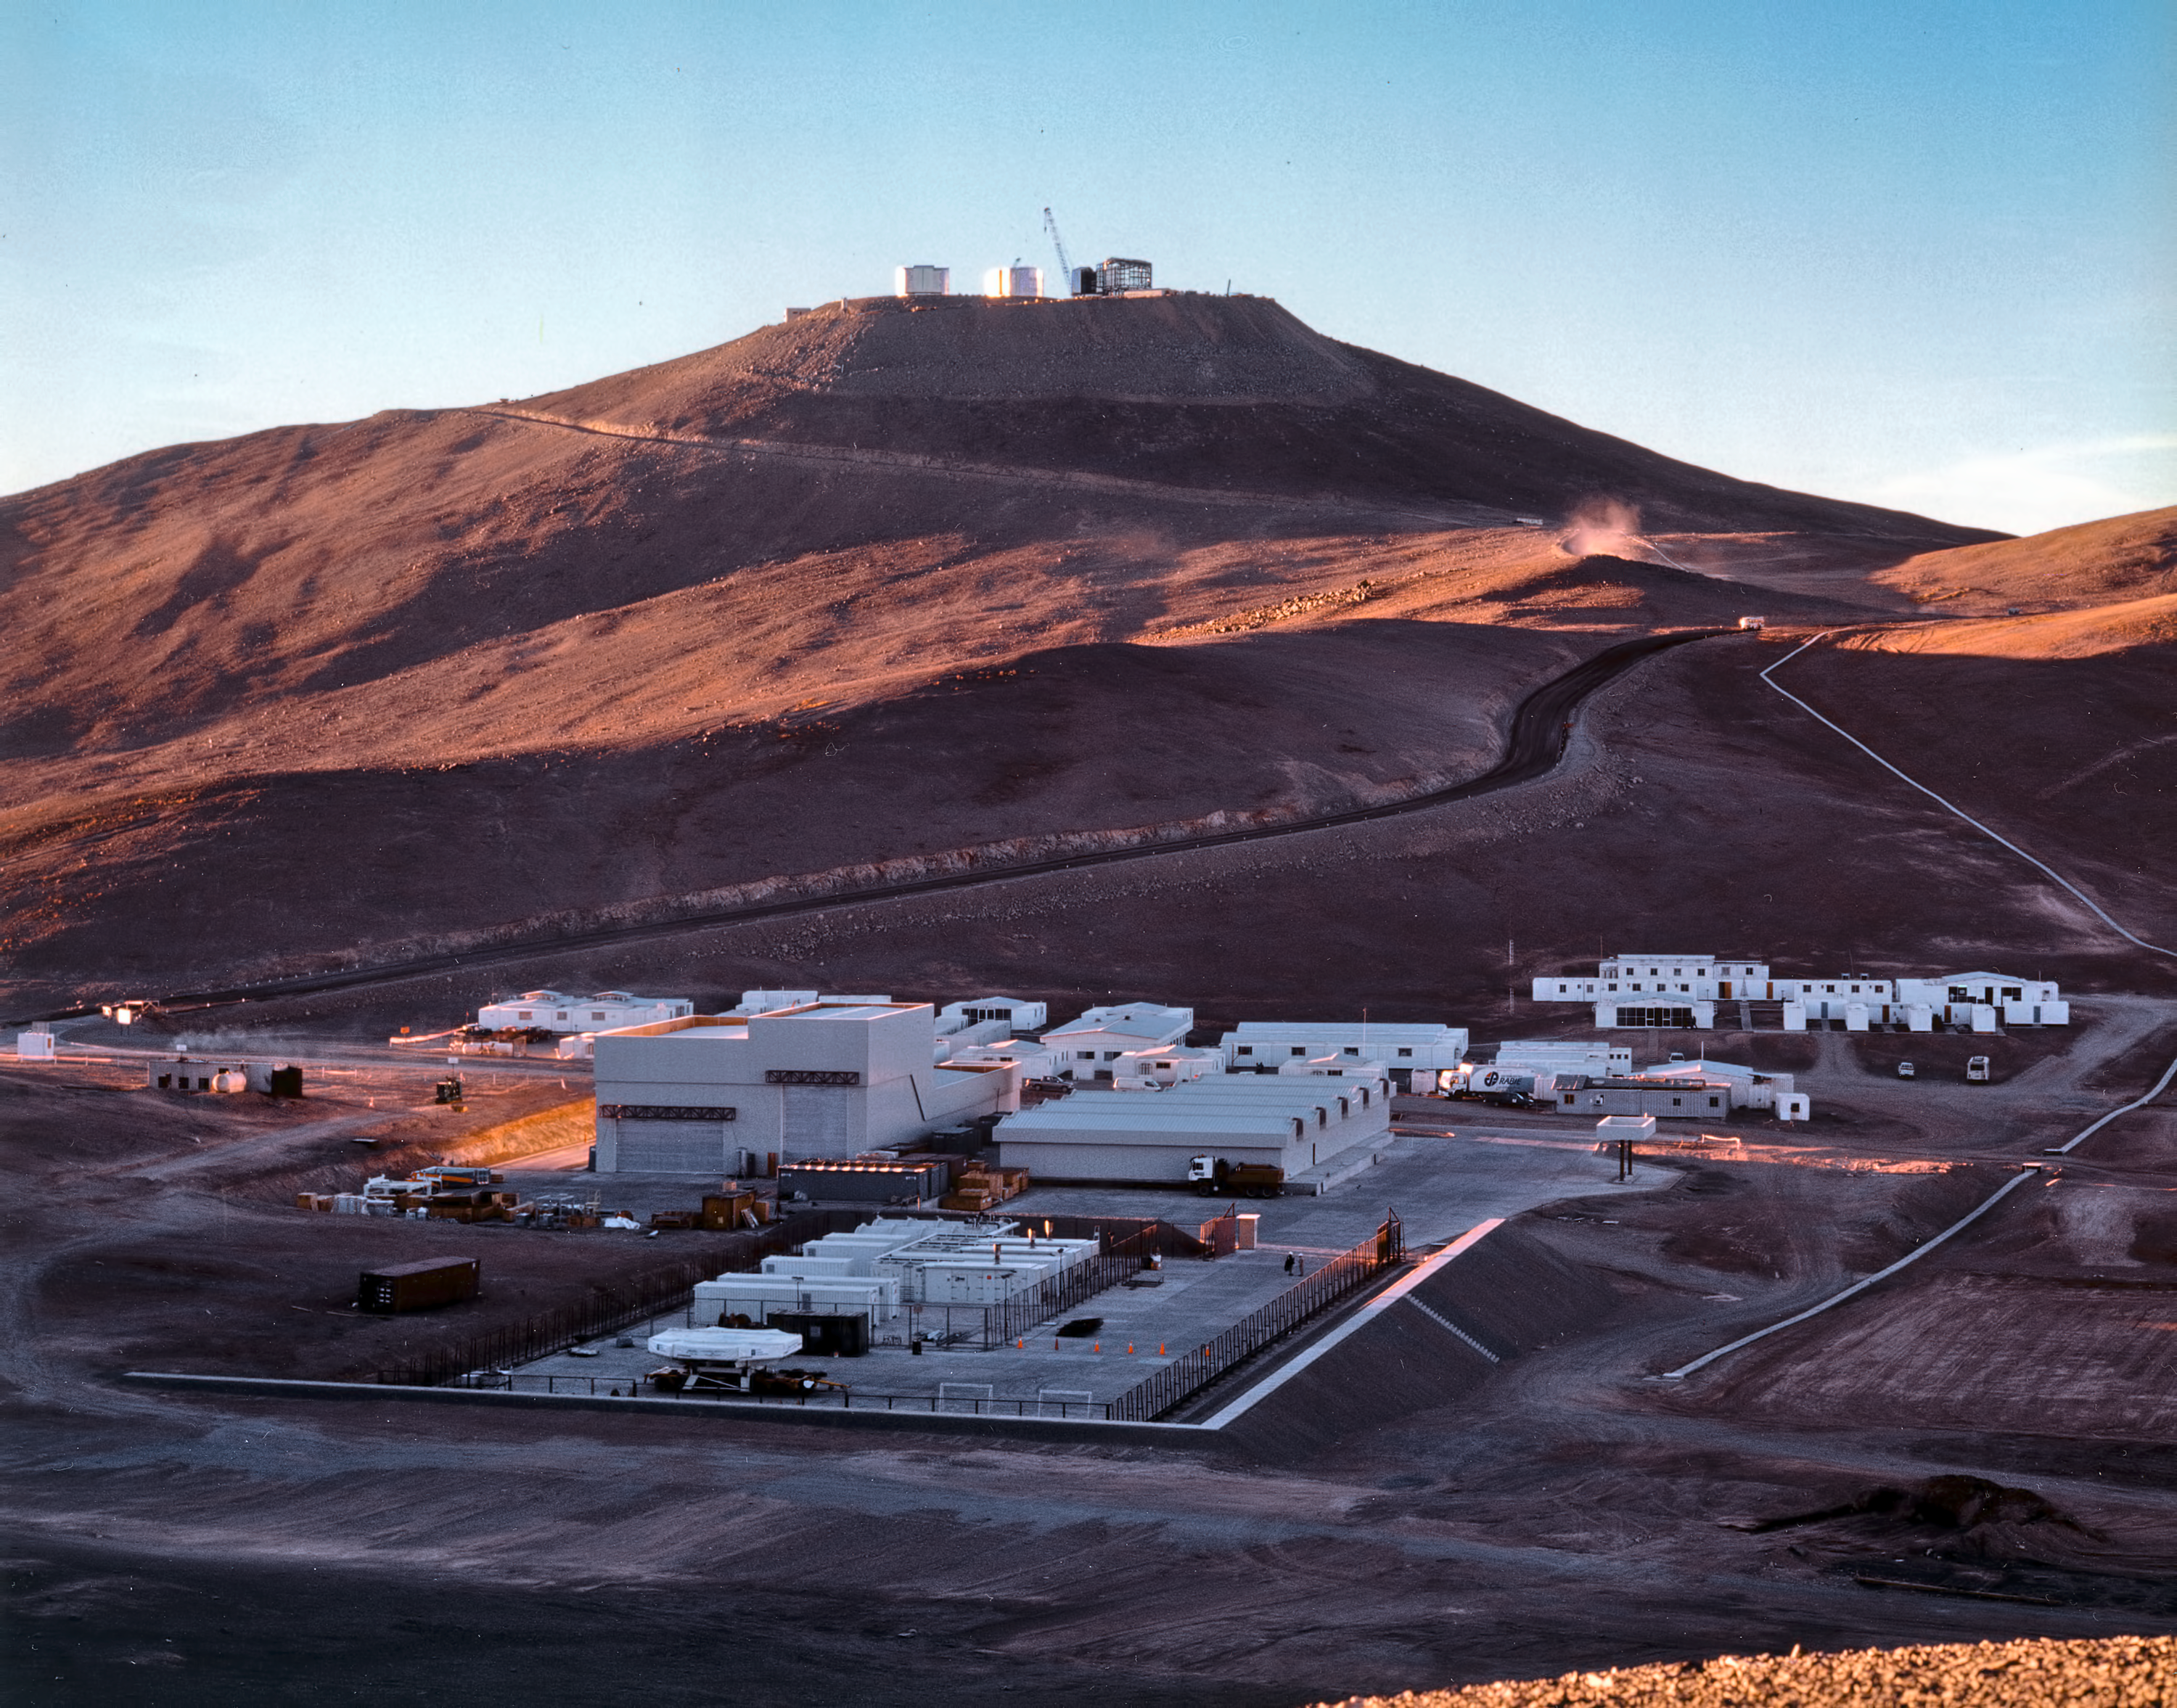

The Paranal Basecamp (1997)

While construction work progressed at the summit of the Paranal mountain, a small town has gradually emerged at the foot of the mountain - the Paranal Base Camp.

The base camp contains important installations for the ESO Paranal Observatory. In the foreground: The power plant and storage facilities. On the left side is seen the 10-m wide entrance to the Mirror Maintenance Building (MMB) with the aluminizing plant for the giant VLT mirrors. The low white buildings behind the storage and MMB contain dormitories and offices. The wide road leads to the summit, as does the utility duct (electricity, water, communications) to the right.

This photo was obtained in the evening, well after the Sun had set behind the Paranal mountain.

Credit: ESO